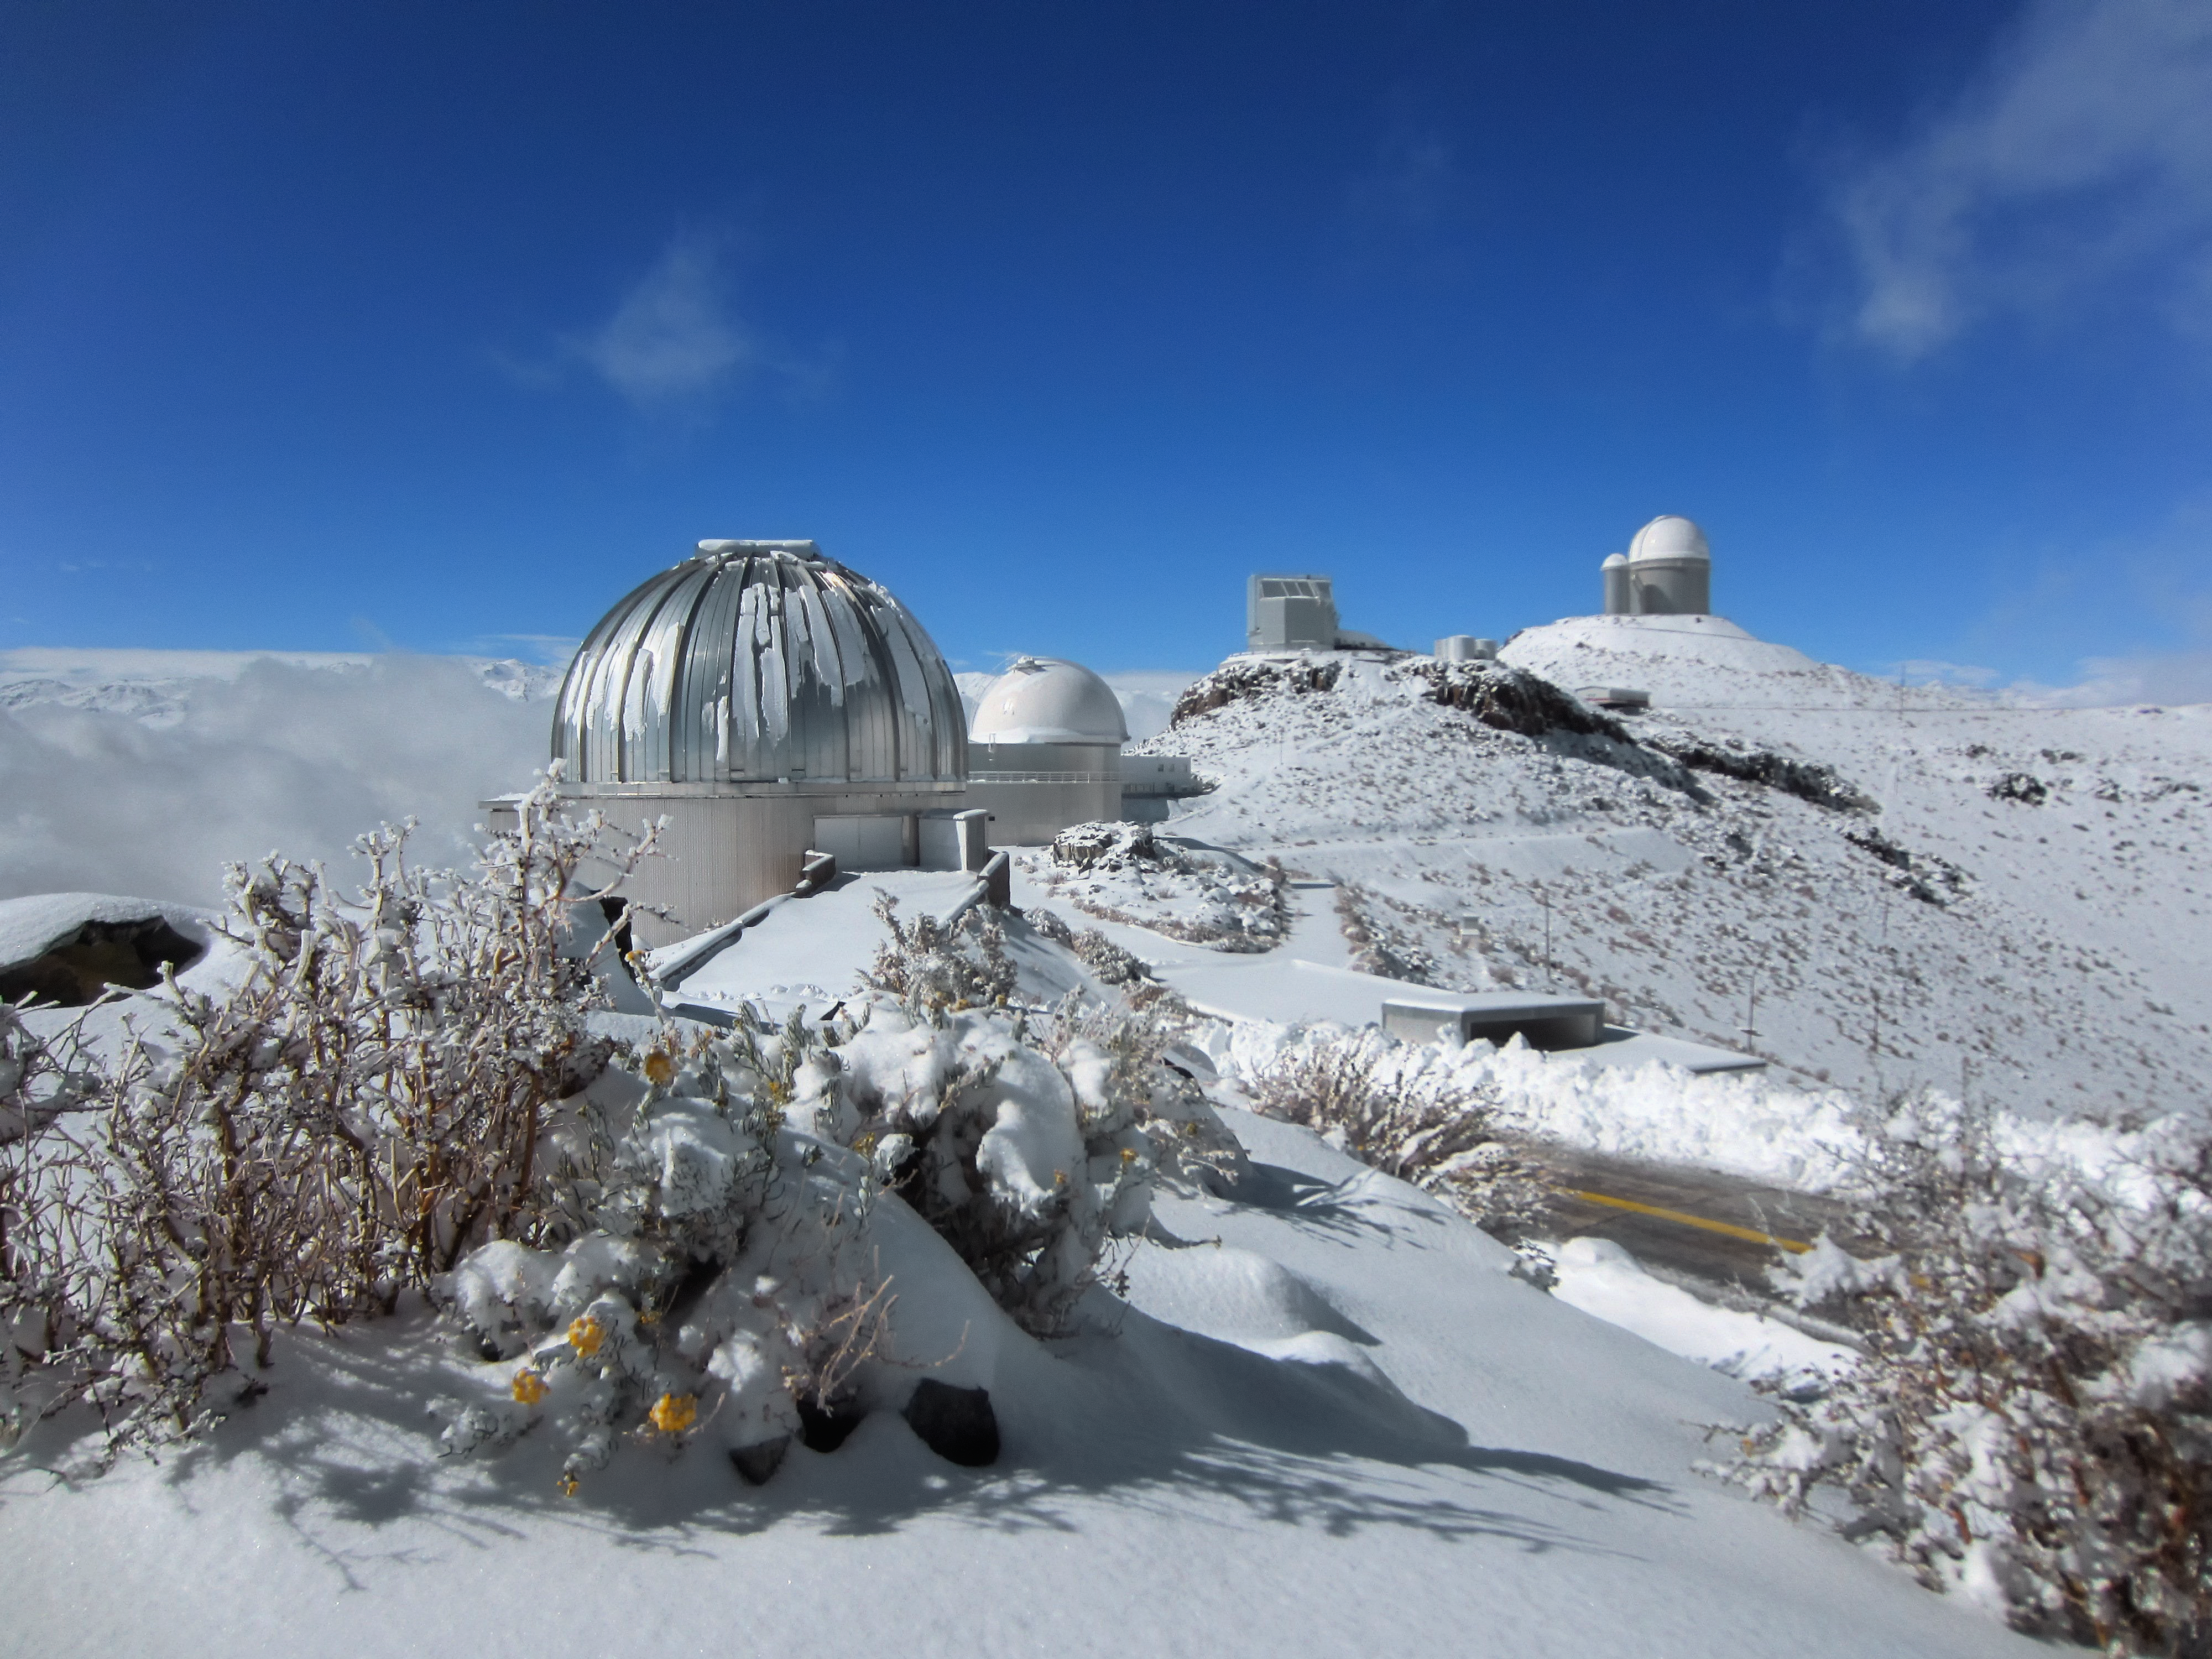

Snowy La Silla

Snow dusts the La Silla Observatory and its family of telescopes in this icy image.

The MPG/ESO 2.2-metre telescope, the ESO 1-metre Schmidt telescope, the New Technology Telescope (NTT) and the ESO 3.6-metre telescope can be seen from left to right.

Despite being located on the Southern outskirts of the arid Atacama Desert — one of the driest areas on Earth — these telescopes in northern Chile occasionally see snowfall.

Credit: O. Hainaut/ESO